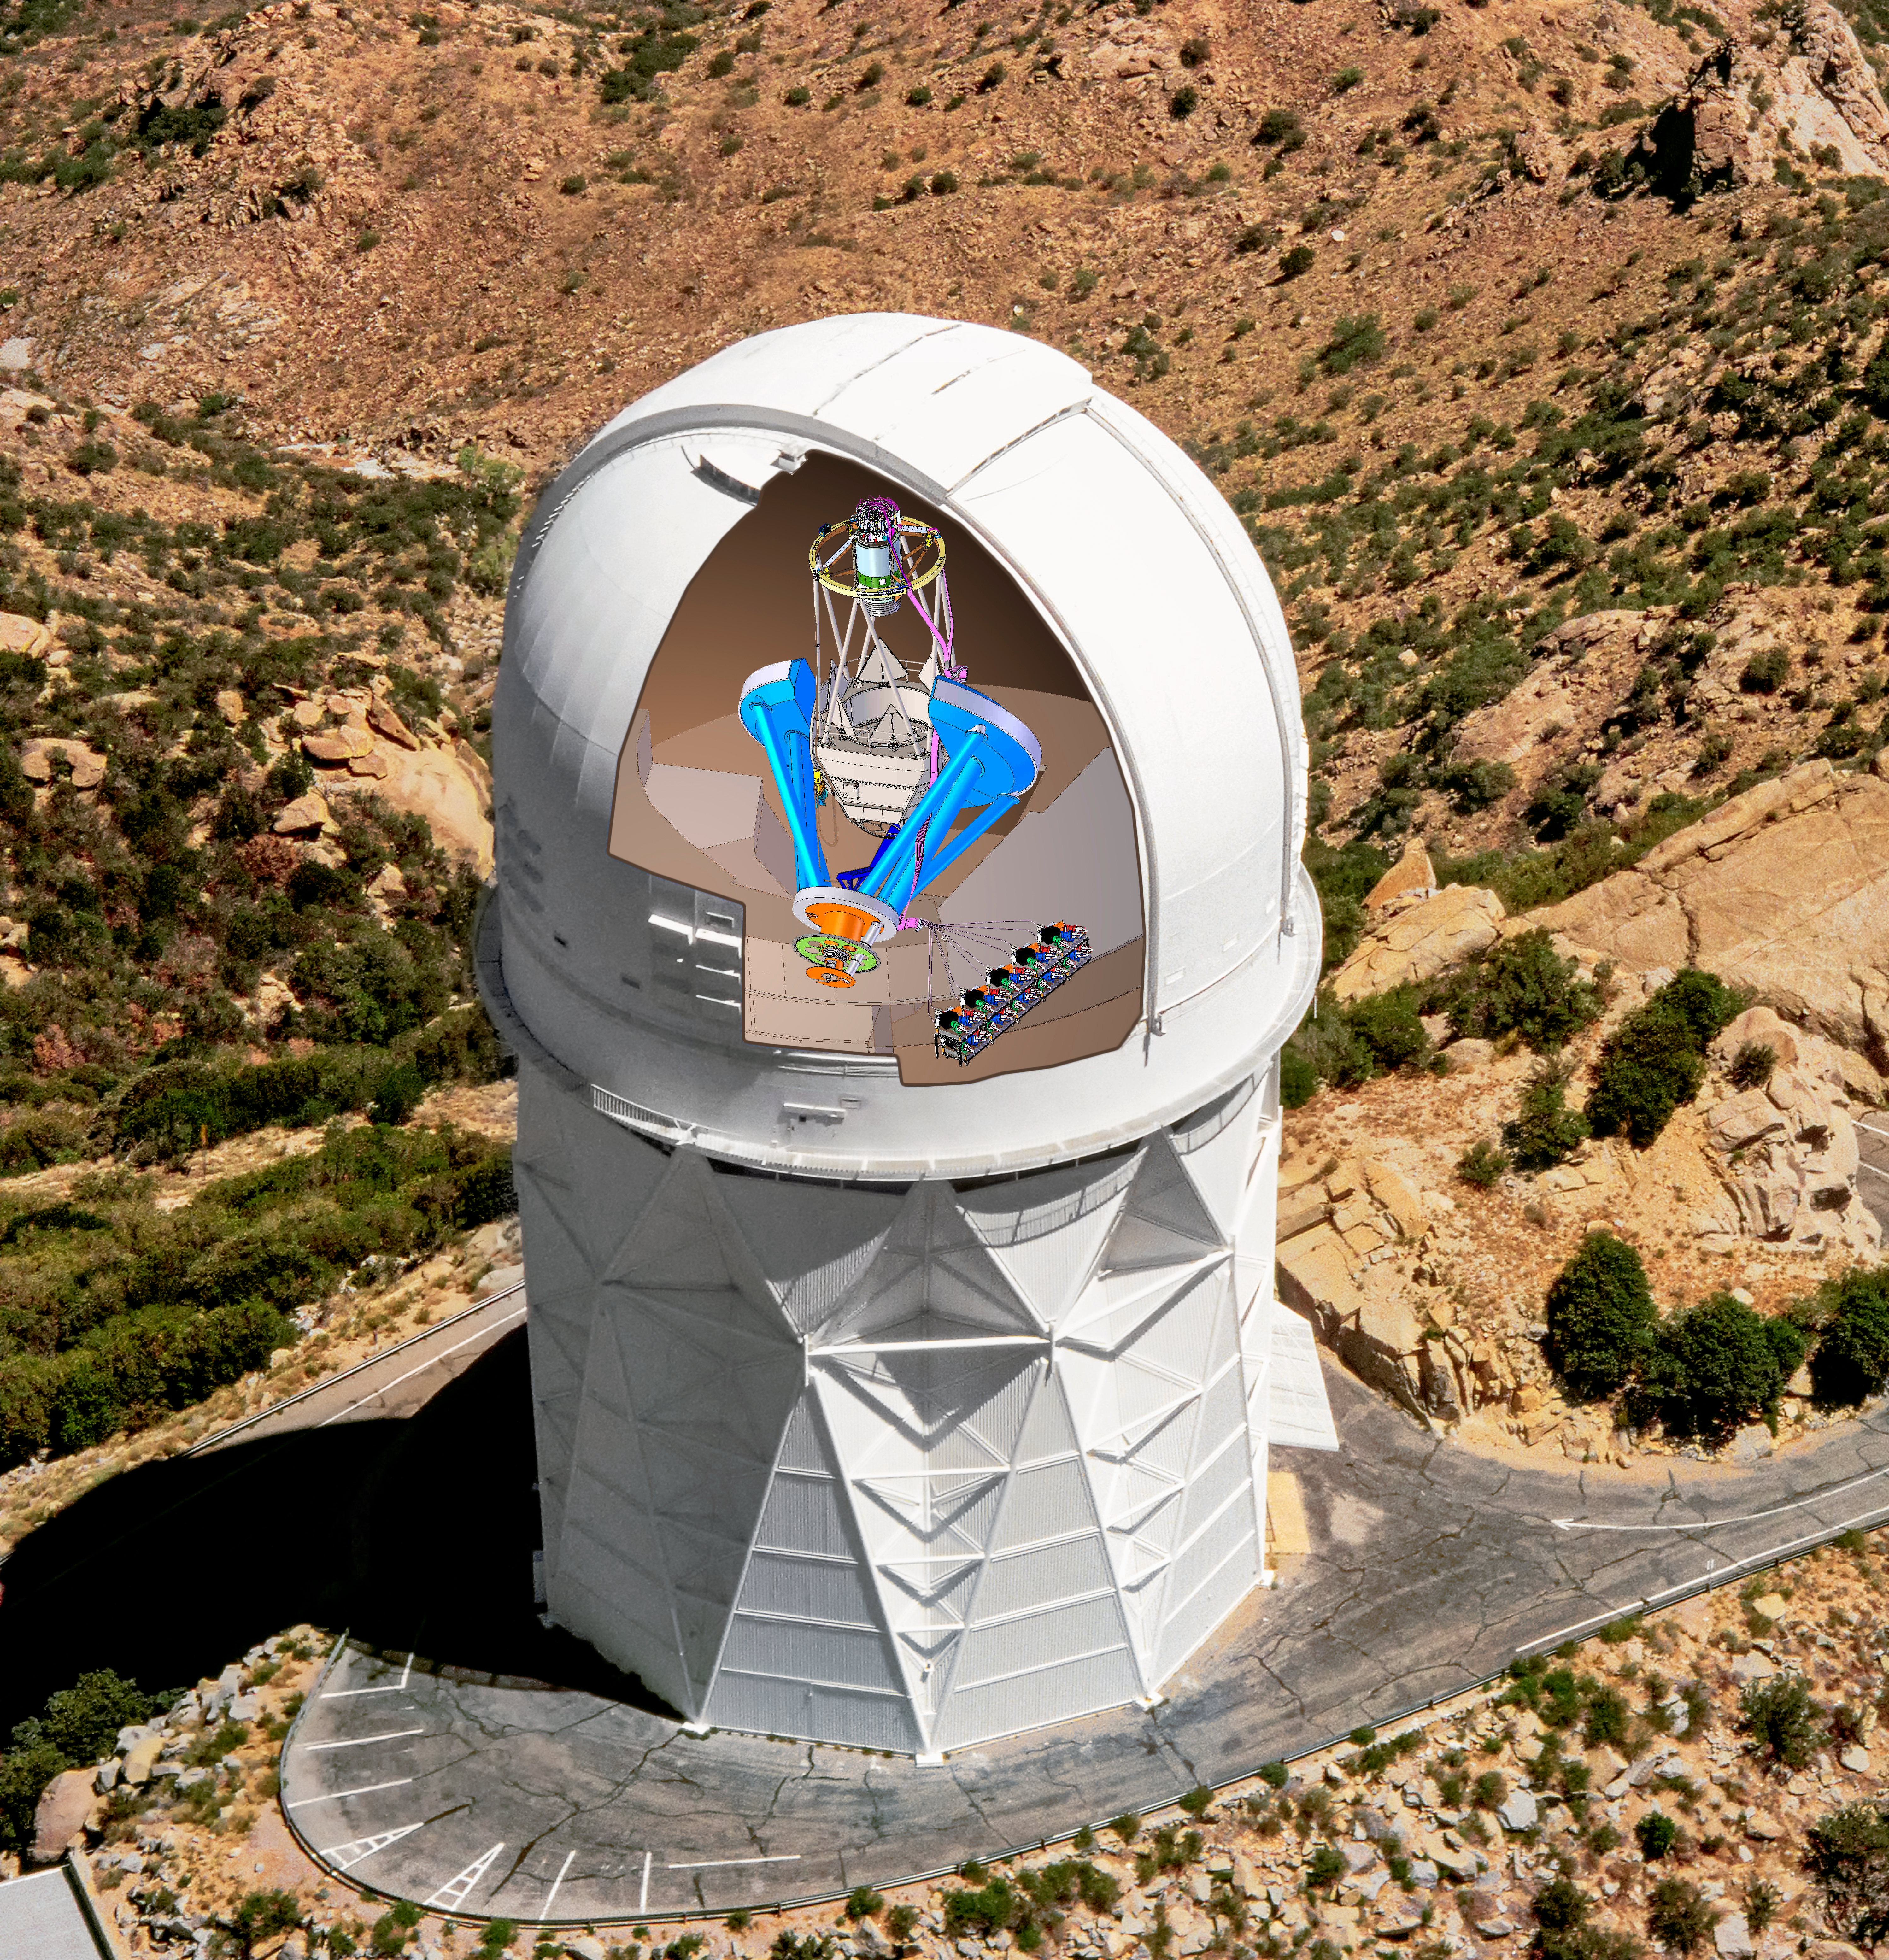

DESI in the dome

DESI in the dome of the Nicholas U. Mayall 4-meter Telescope at the Kitt Peak National Observatory.

Credit: Lawrence Berkeley National Lab/KPNO/NOIRLab/NSF/AURA